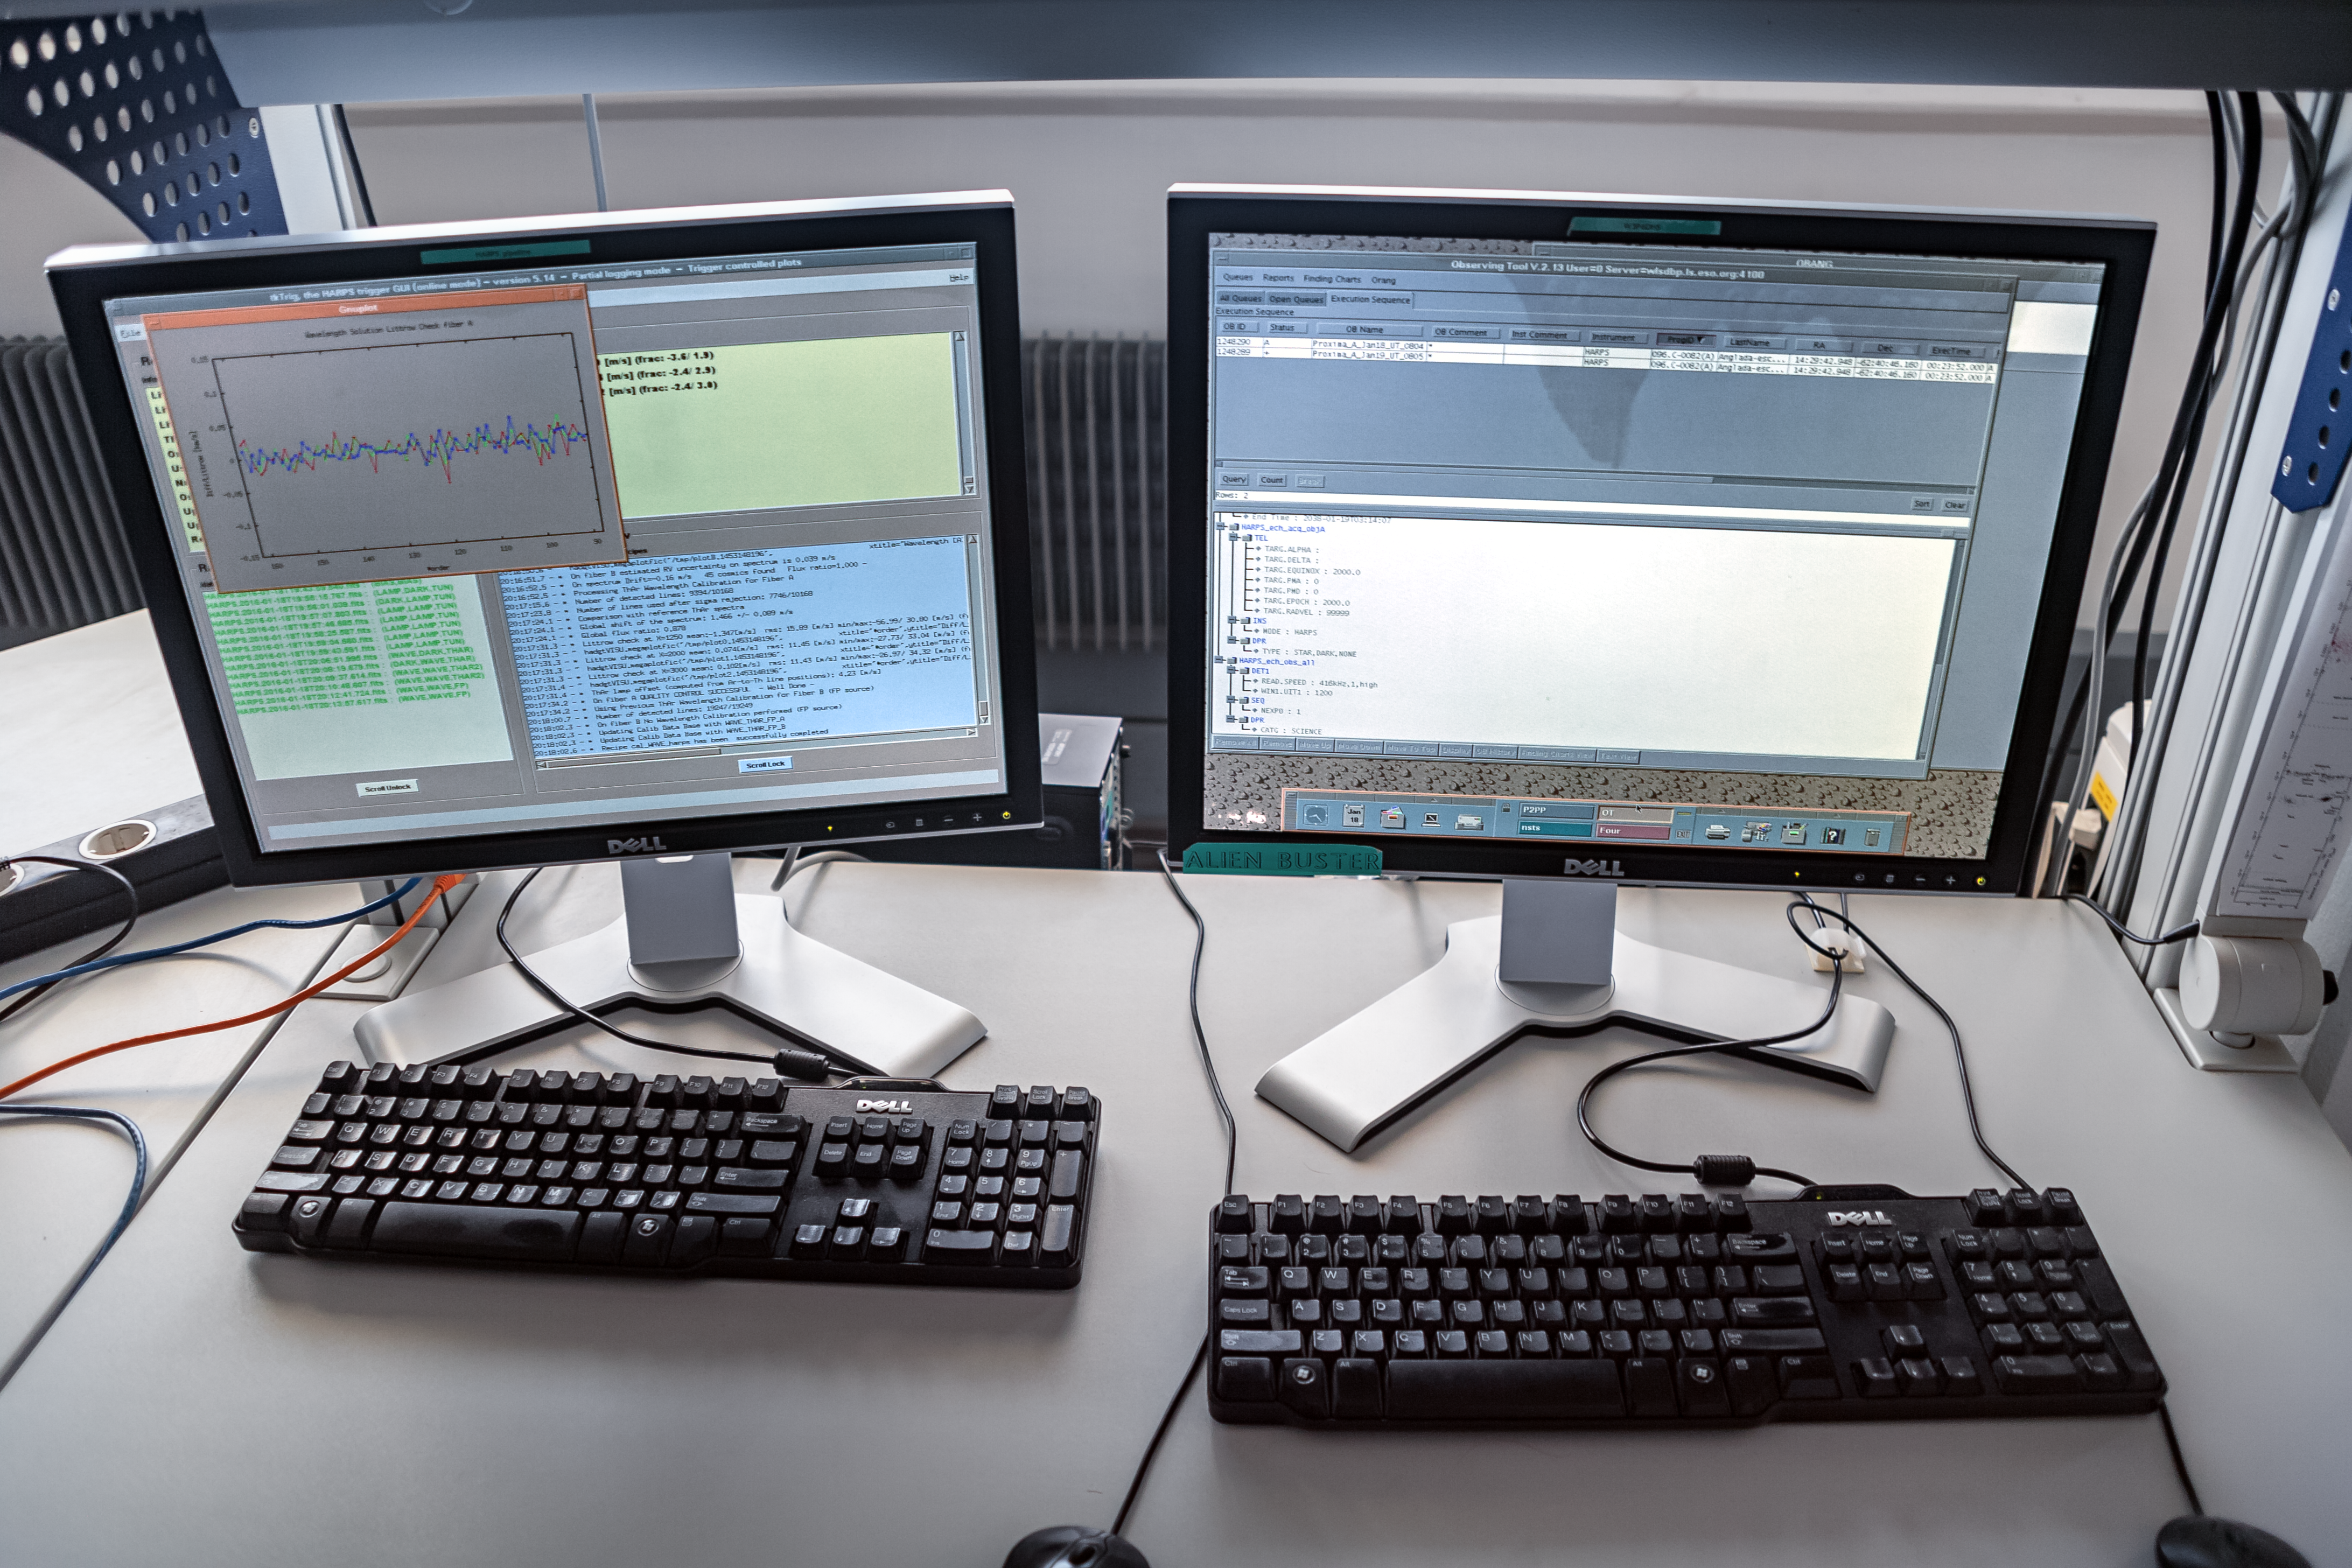

The business end of planet-hunting

Telescopes can produce spectacular images of objects in the sky. But in reality the astronomer's primary tool is a complex scientific instrument that requires sophisticated computer systems to control it and to gather the precious data from the target objects. The astronomer's view of what the telescope is doing is confined to a series of computer monitors, displaying the status of the telescope and its instruments. If you look very carefully at the screen on the right, you may be able to see that it shows that ESO's 3.6-m telescope at La Silla is observing the star Proxima Centauri, using the HARPS instrument. This is the Pale Red Dot campaign, in which astronomers are using this telescope to search for evidence of an Earth-like planet in orbit around Proxima Centauri.

Pale Red Dot is an international search for an Earth-like exoplanet around the closest star to us, Proxima Centauri. It will use HARPS, attached to the ESO 3.6-metre telescope at La Silla Observatory, as well as the Las Cumbres Observatory Global Telescope Network (LCOGT) and the Burst Optical Observer and Transient Exploring System (BOOTES). The public will see how teams of astronomers with different specialities work together to collect, analyse and interpret data, which may or may not be able to confirm the presence of an Earth-like planet orbiting our nearest neighbour. The outreach campaign consists of blog posts and social media updates on the Pale Red Dot Twitter account and using the hashtag #PaleRedDot. For more information visit the Pale Red Dot website: http://www.palereddot.org

Credit: ESO/A. Santerne